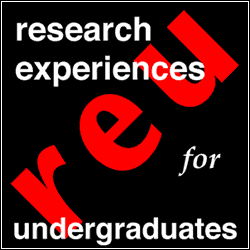

El programa REU 2004 en el Observatorio Nacional de Kitt Peak

Credit: NOIRLab